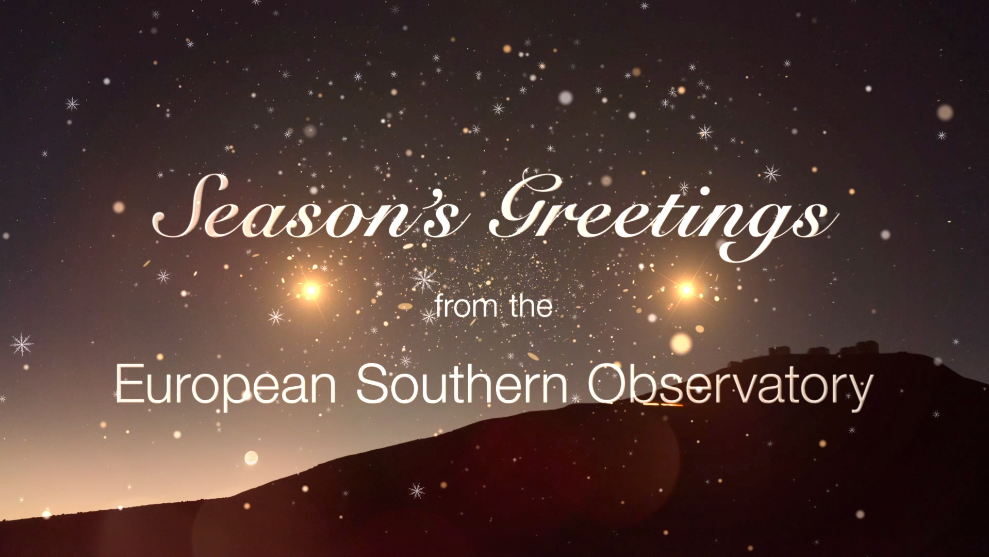

Season’s Greetings from the European Southern Observatory!

As the year draws to a close, we pause to extend a festive greeting to our community on behalf of everyone here at the European Southern Observatory. We wish you a very merry end of the year and a fruitful 2020! We look forward to sharing it with you all.

Credit: ESO